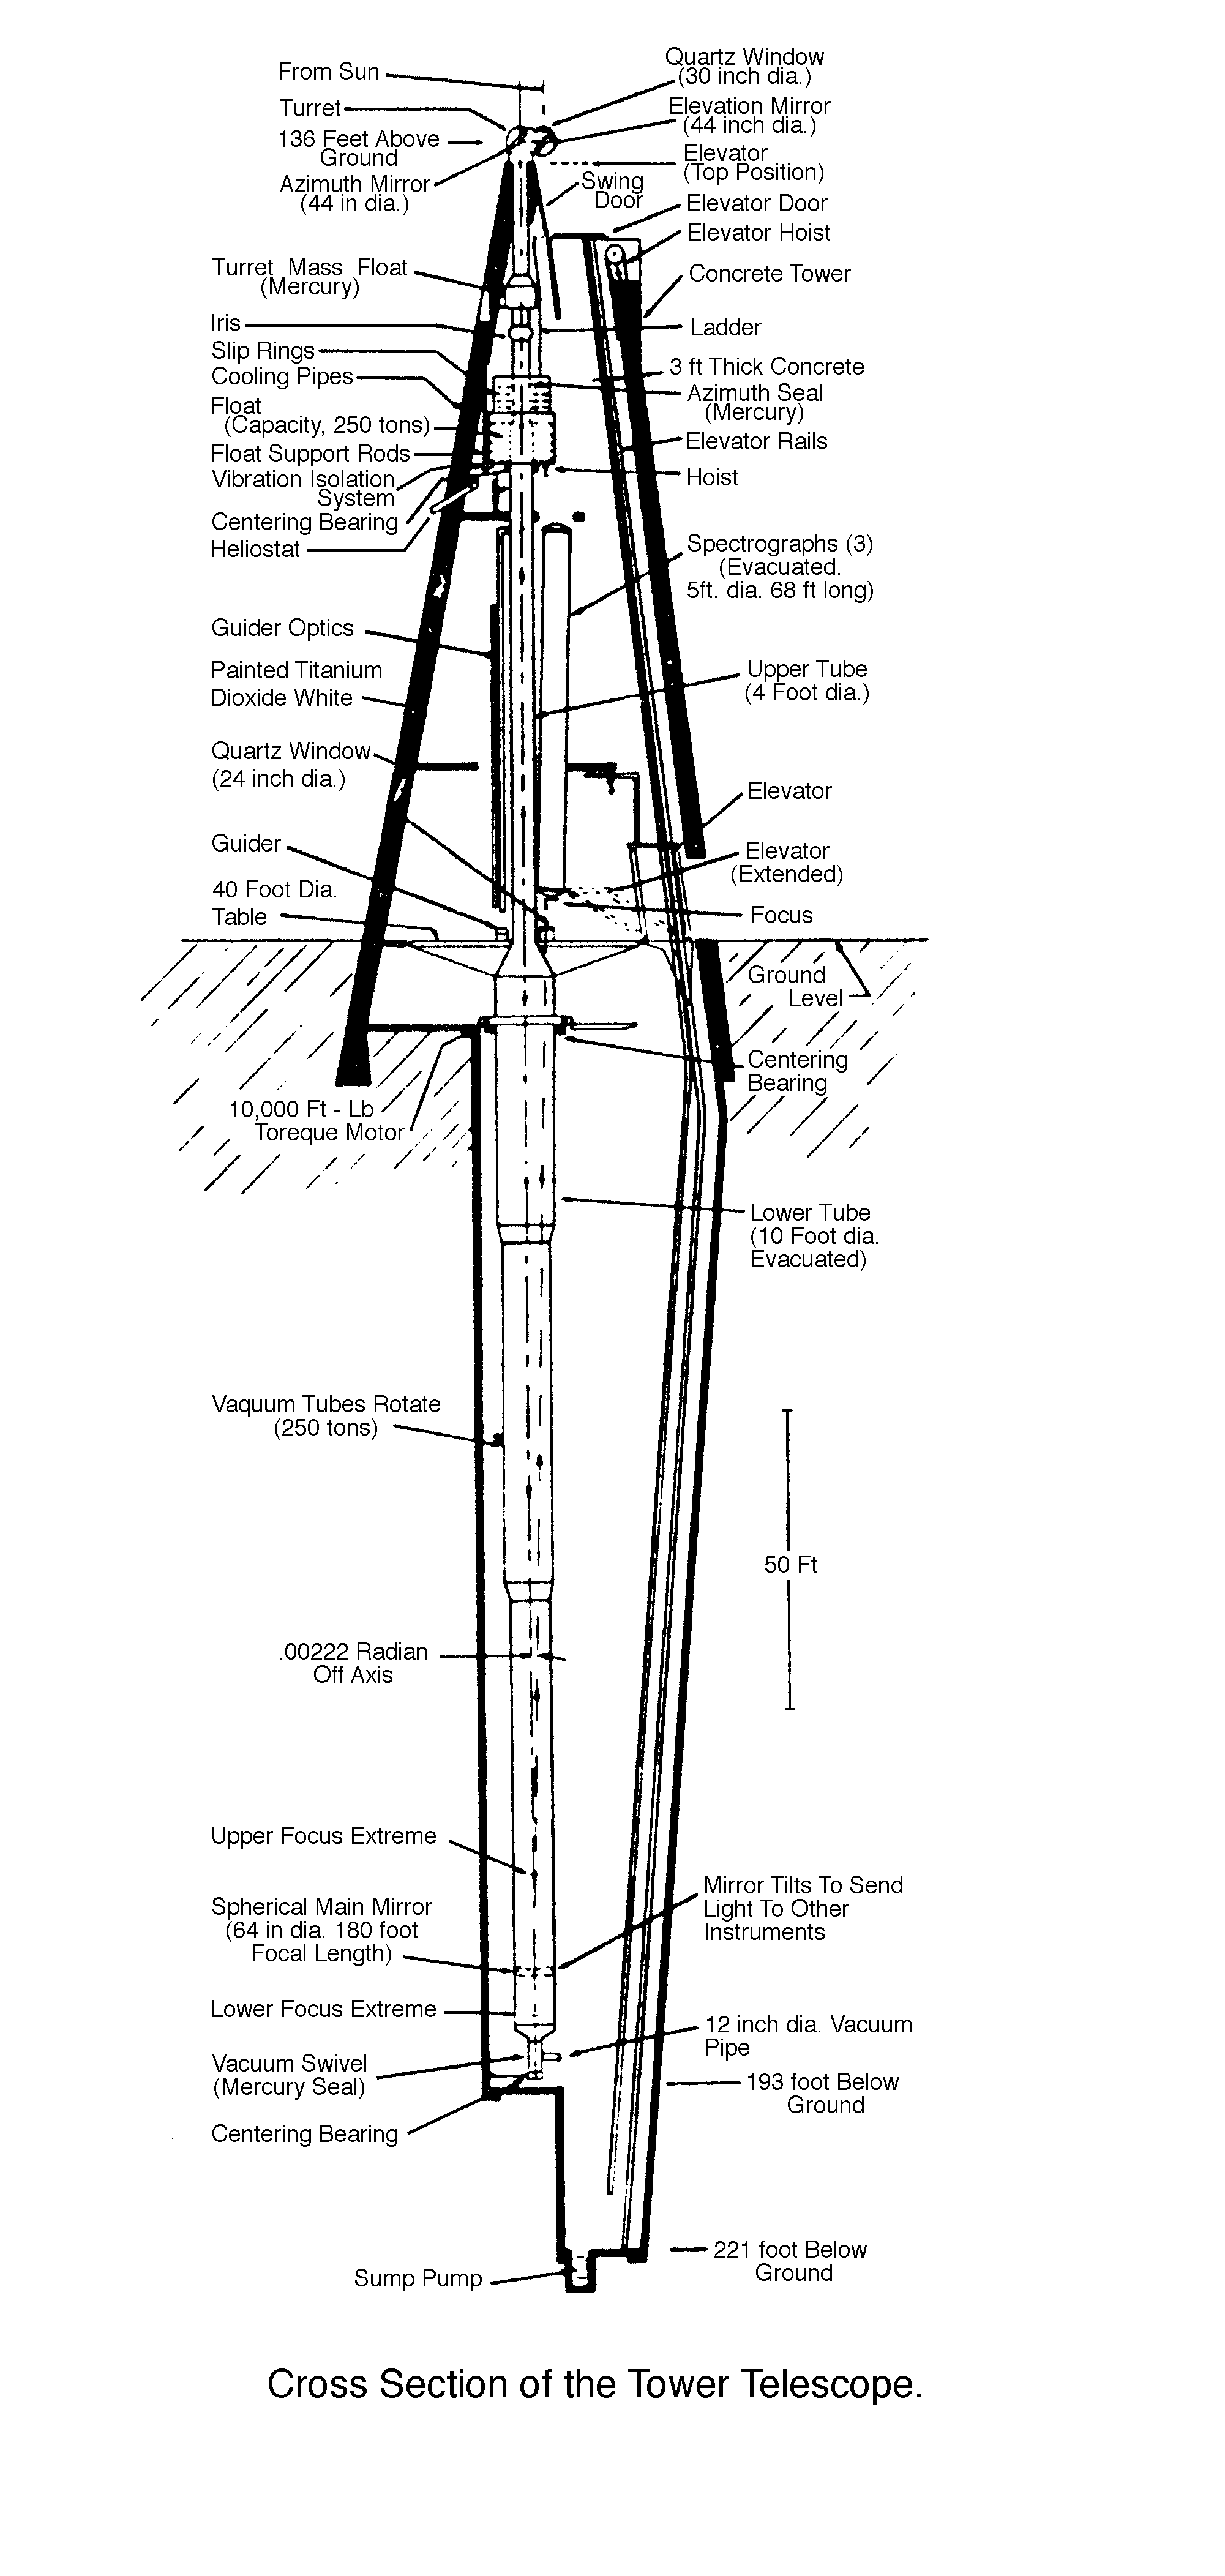

Schematic cross section of the Vacuum Tower Telescope

Schematic cross section of the Vacuum Tower Telescope at the National Solar Observatory's Sacramento Peak Observatory in New Mexico. This telescope was redesignated as the Richard B. Dunn Solar Telescope in 1998 to honor its creator.

Credit: NOIRLab/NSF/AURA